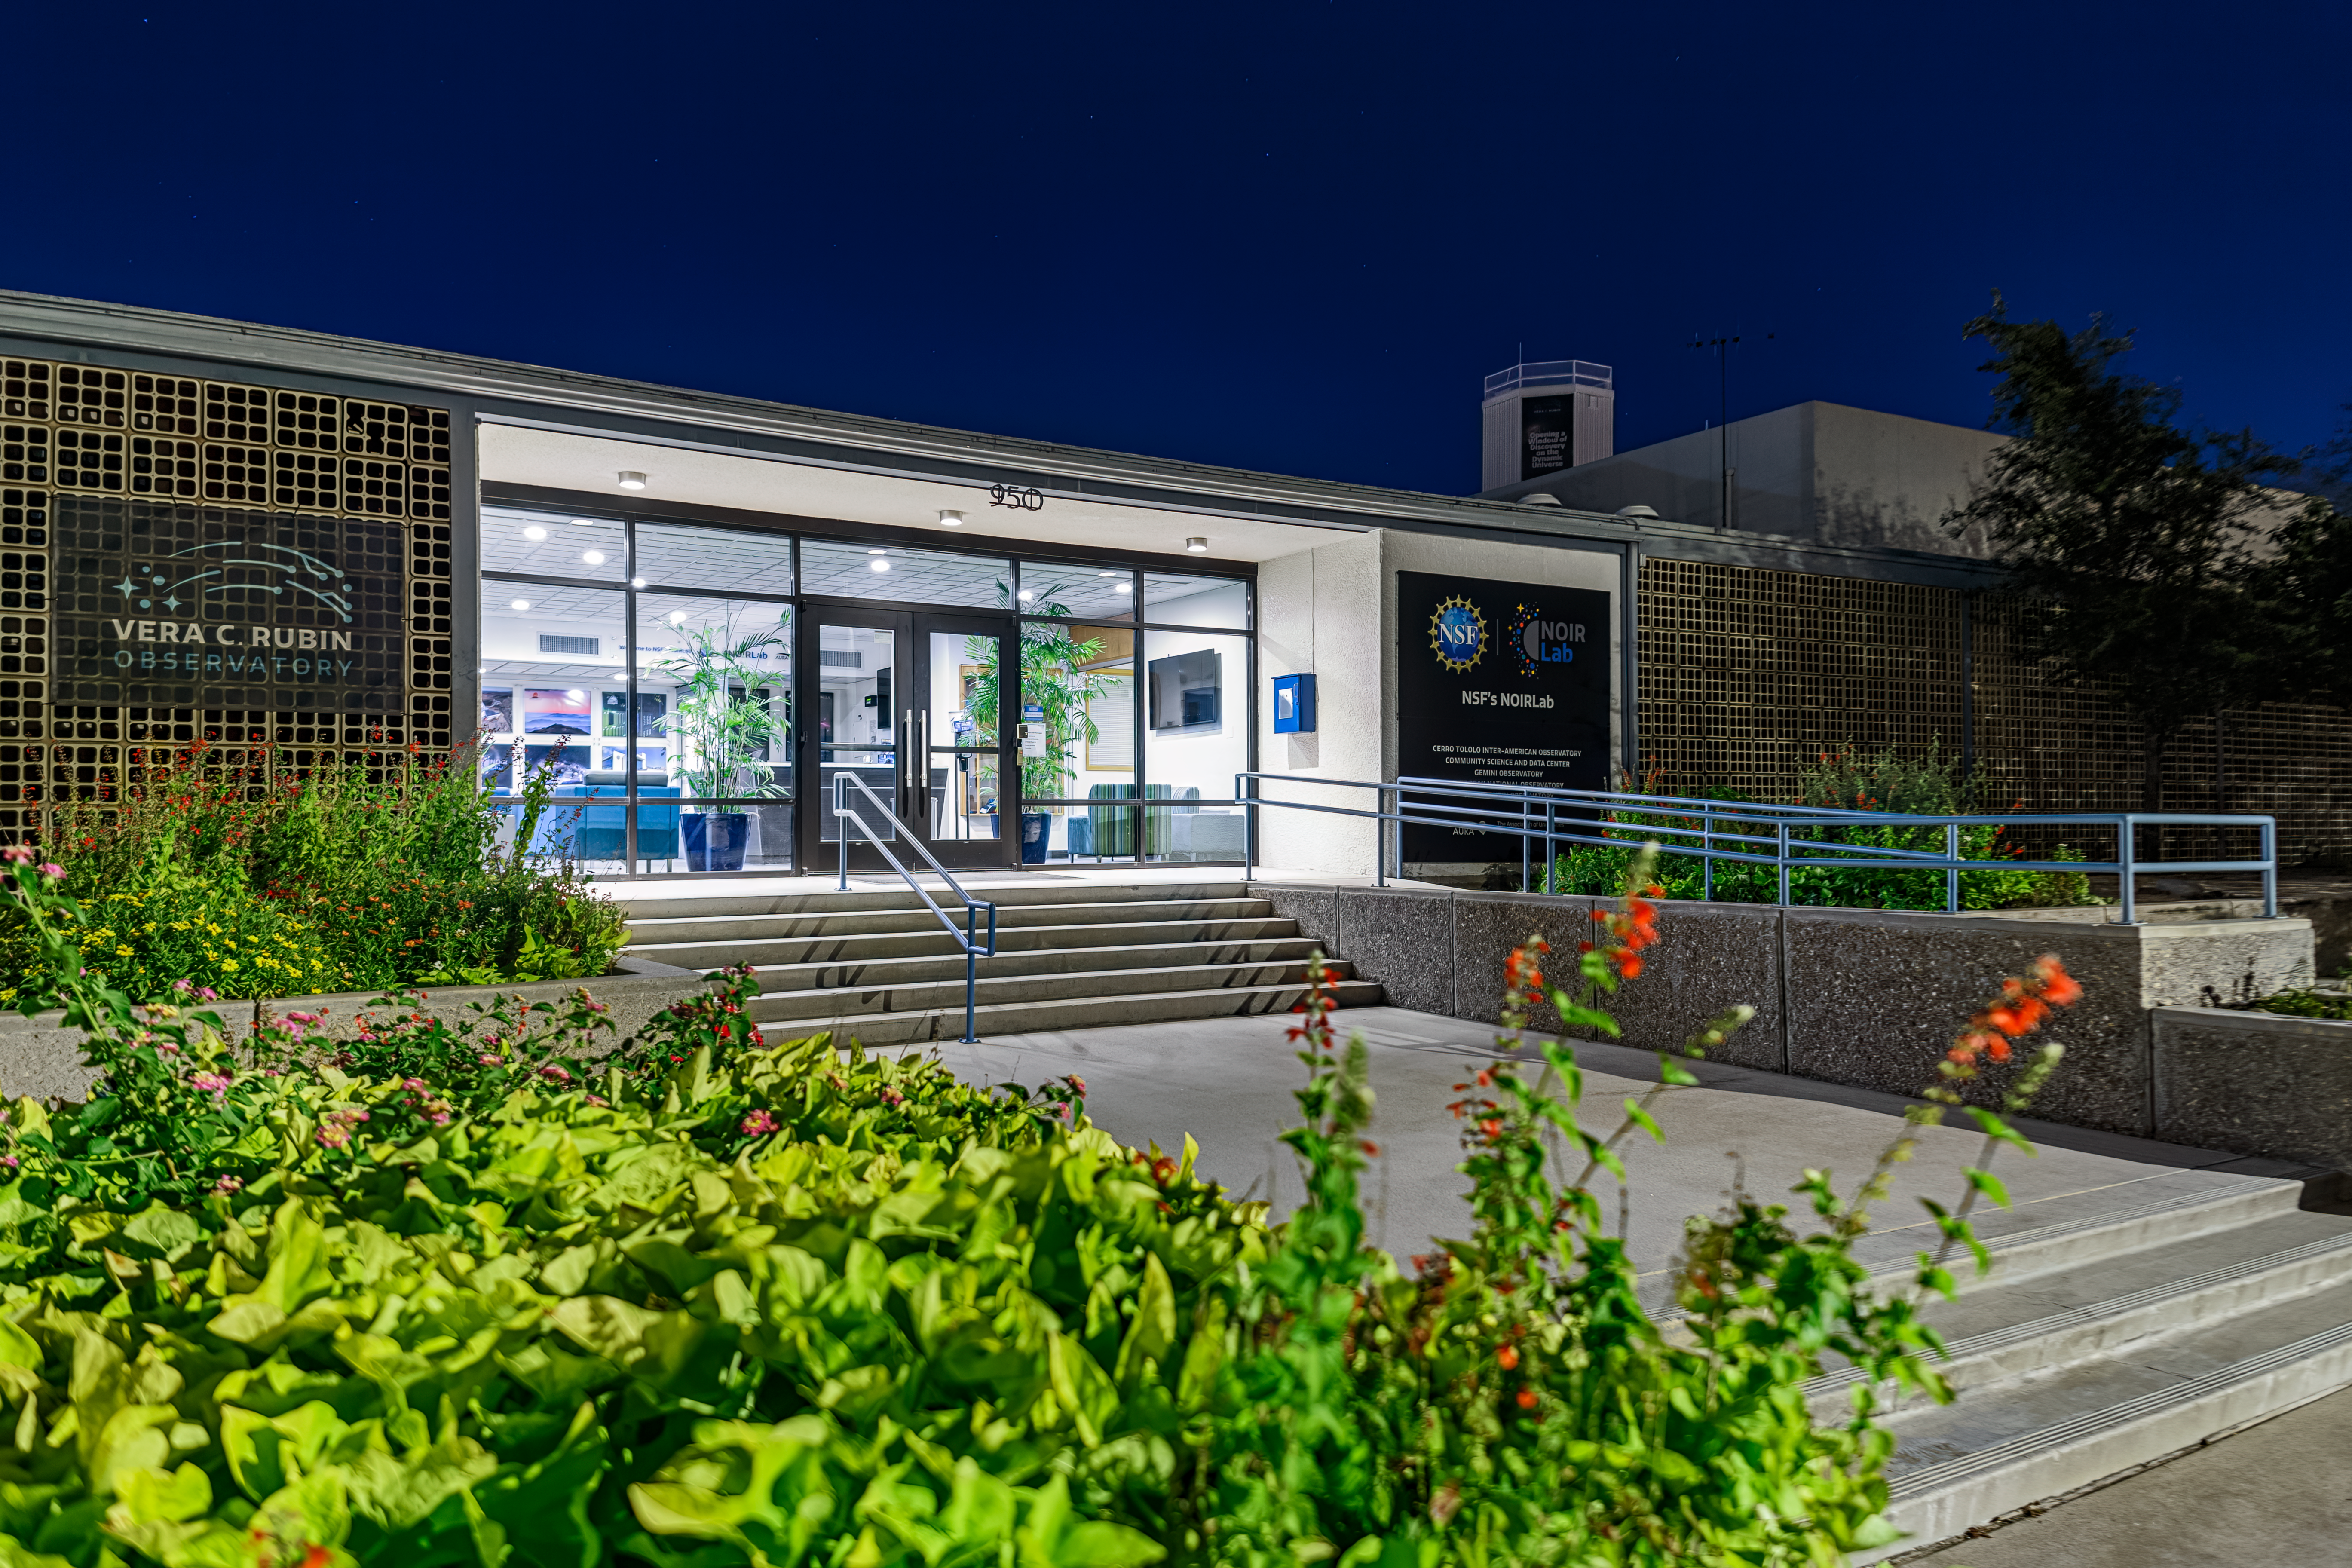

NOIRLab Headquarters at Night

NOIRLab HQ lit up at night in Tucson, Arizona.

Credit: NOIRLab/NSF/AURA/P. Horálek